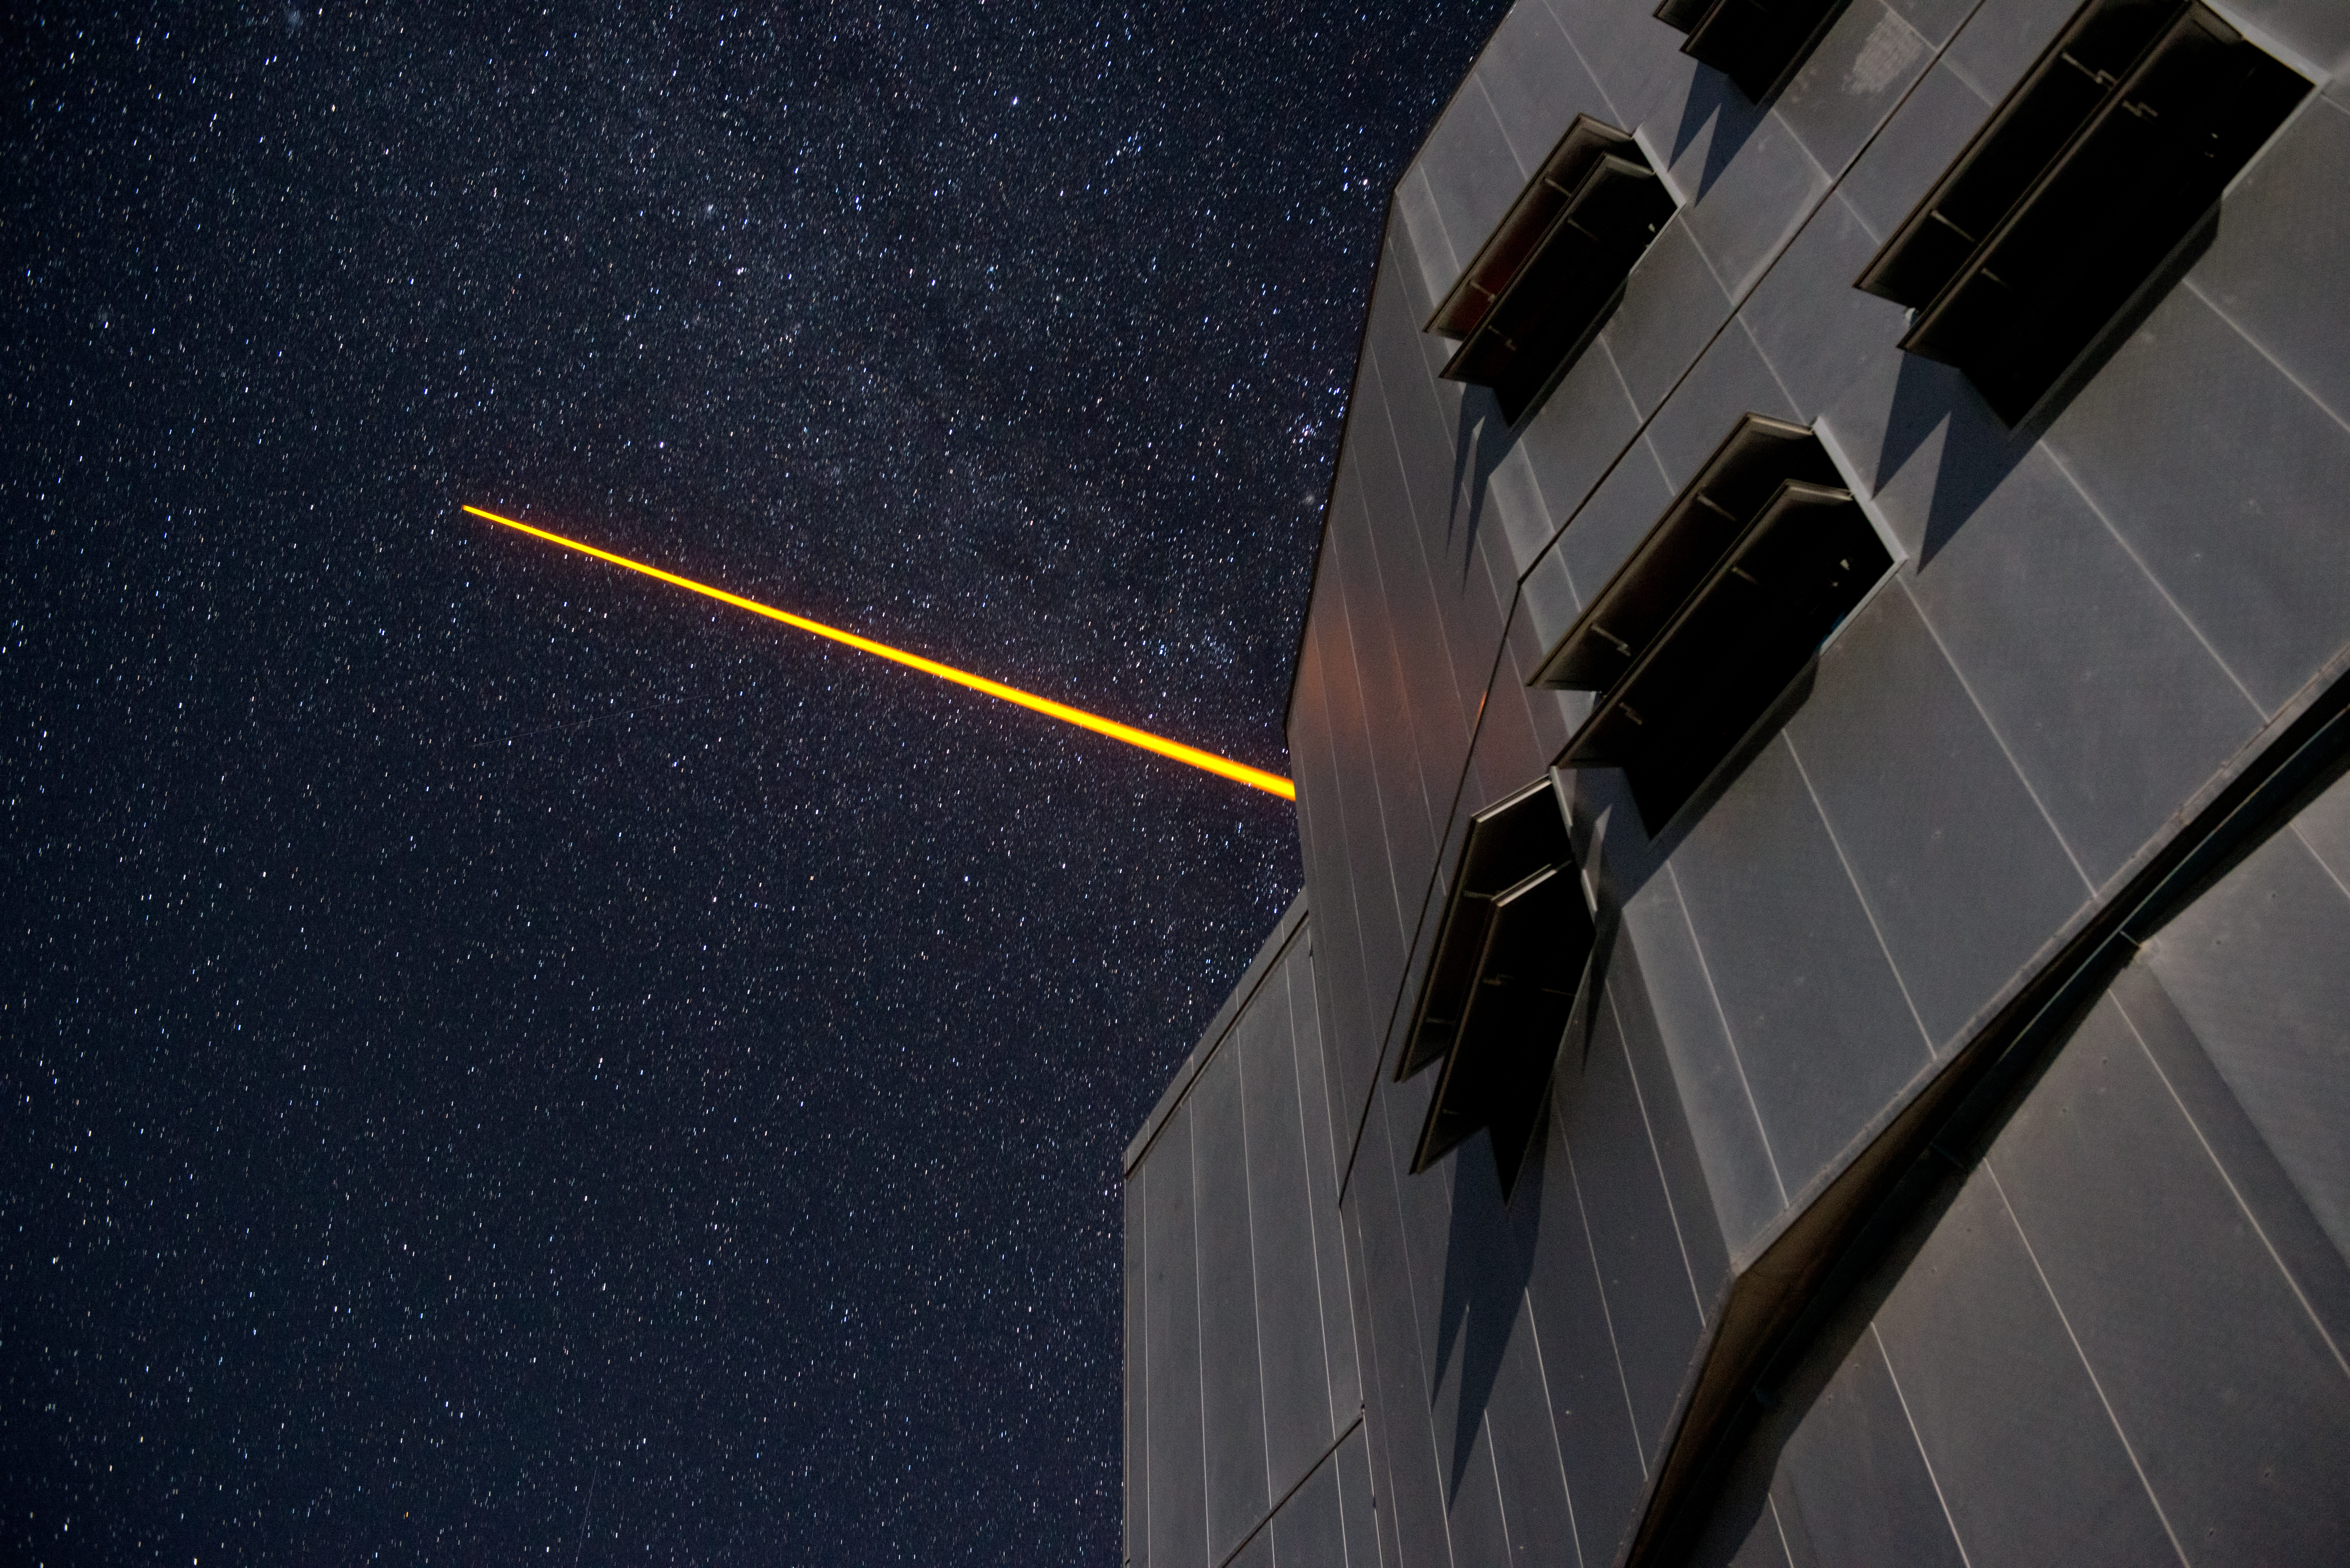

PARLA laser at the VLT

The PARLA laser is used to generate an artificial star about 90 kilometres up in the atmosphere. By creating and observing such a bright point of light astronomers can probe the turbulence in the layers of the atmosphere above the telescope. This information is then used to adjust deformable mirrors in real time in order to correct most of the disturbances caused by the constant movement of atmosphere and create much sharper images. Read more on the ESO announcement ann13010.

Credit: ESO/G.Hüdepohl (atacamaphoto.com)